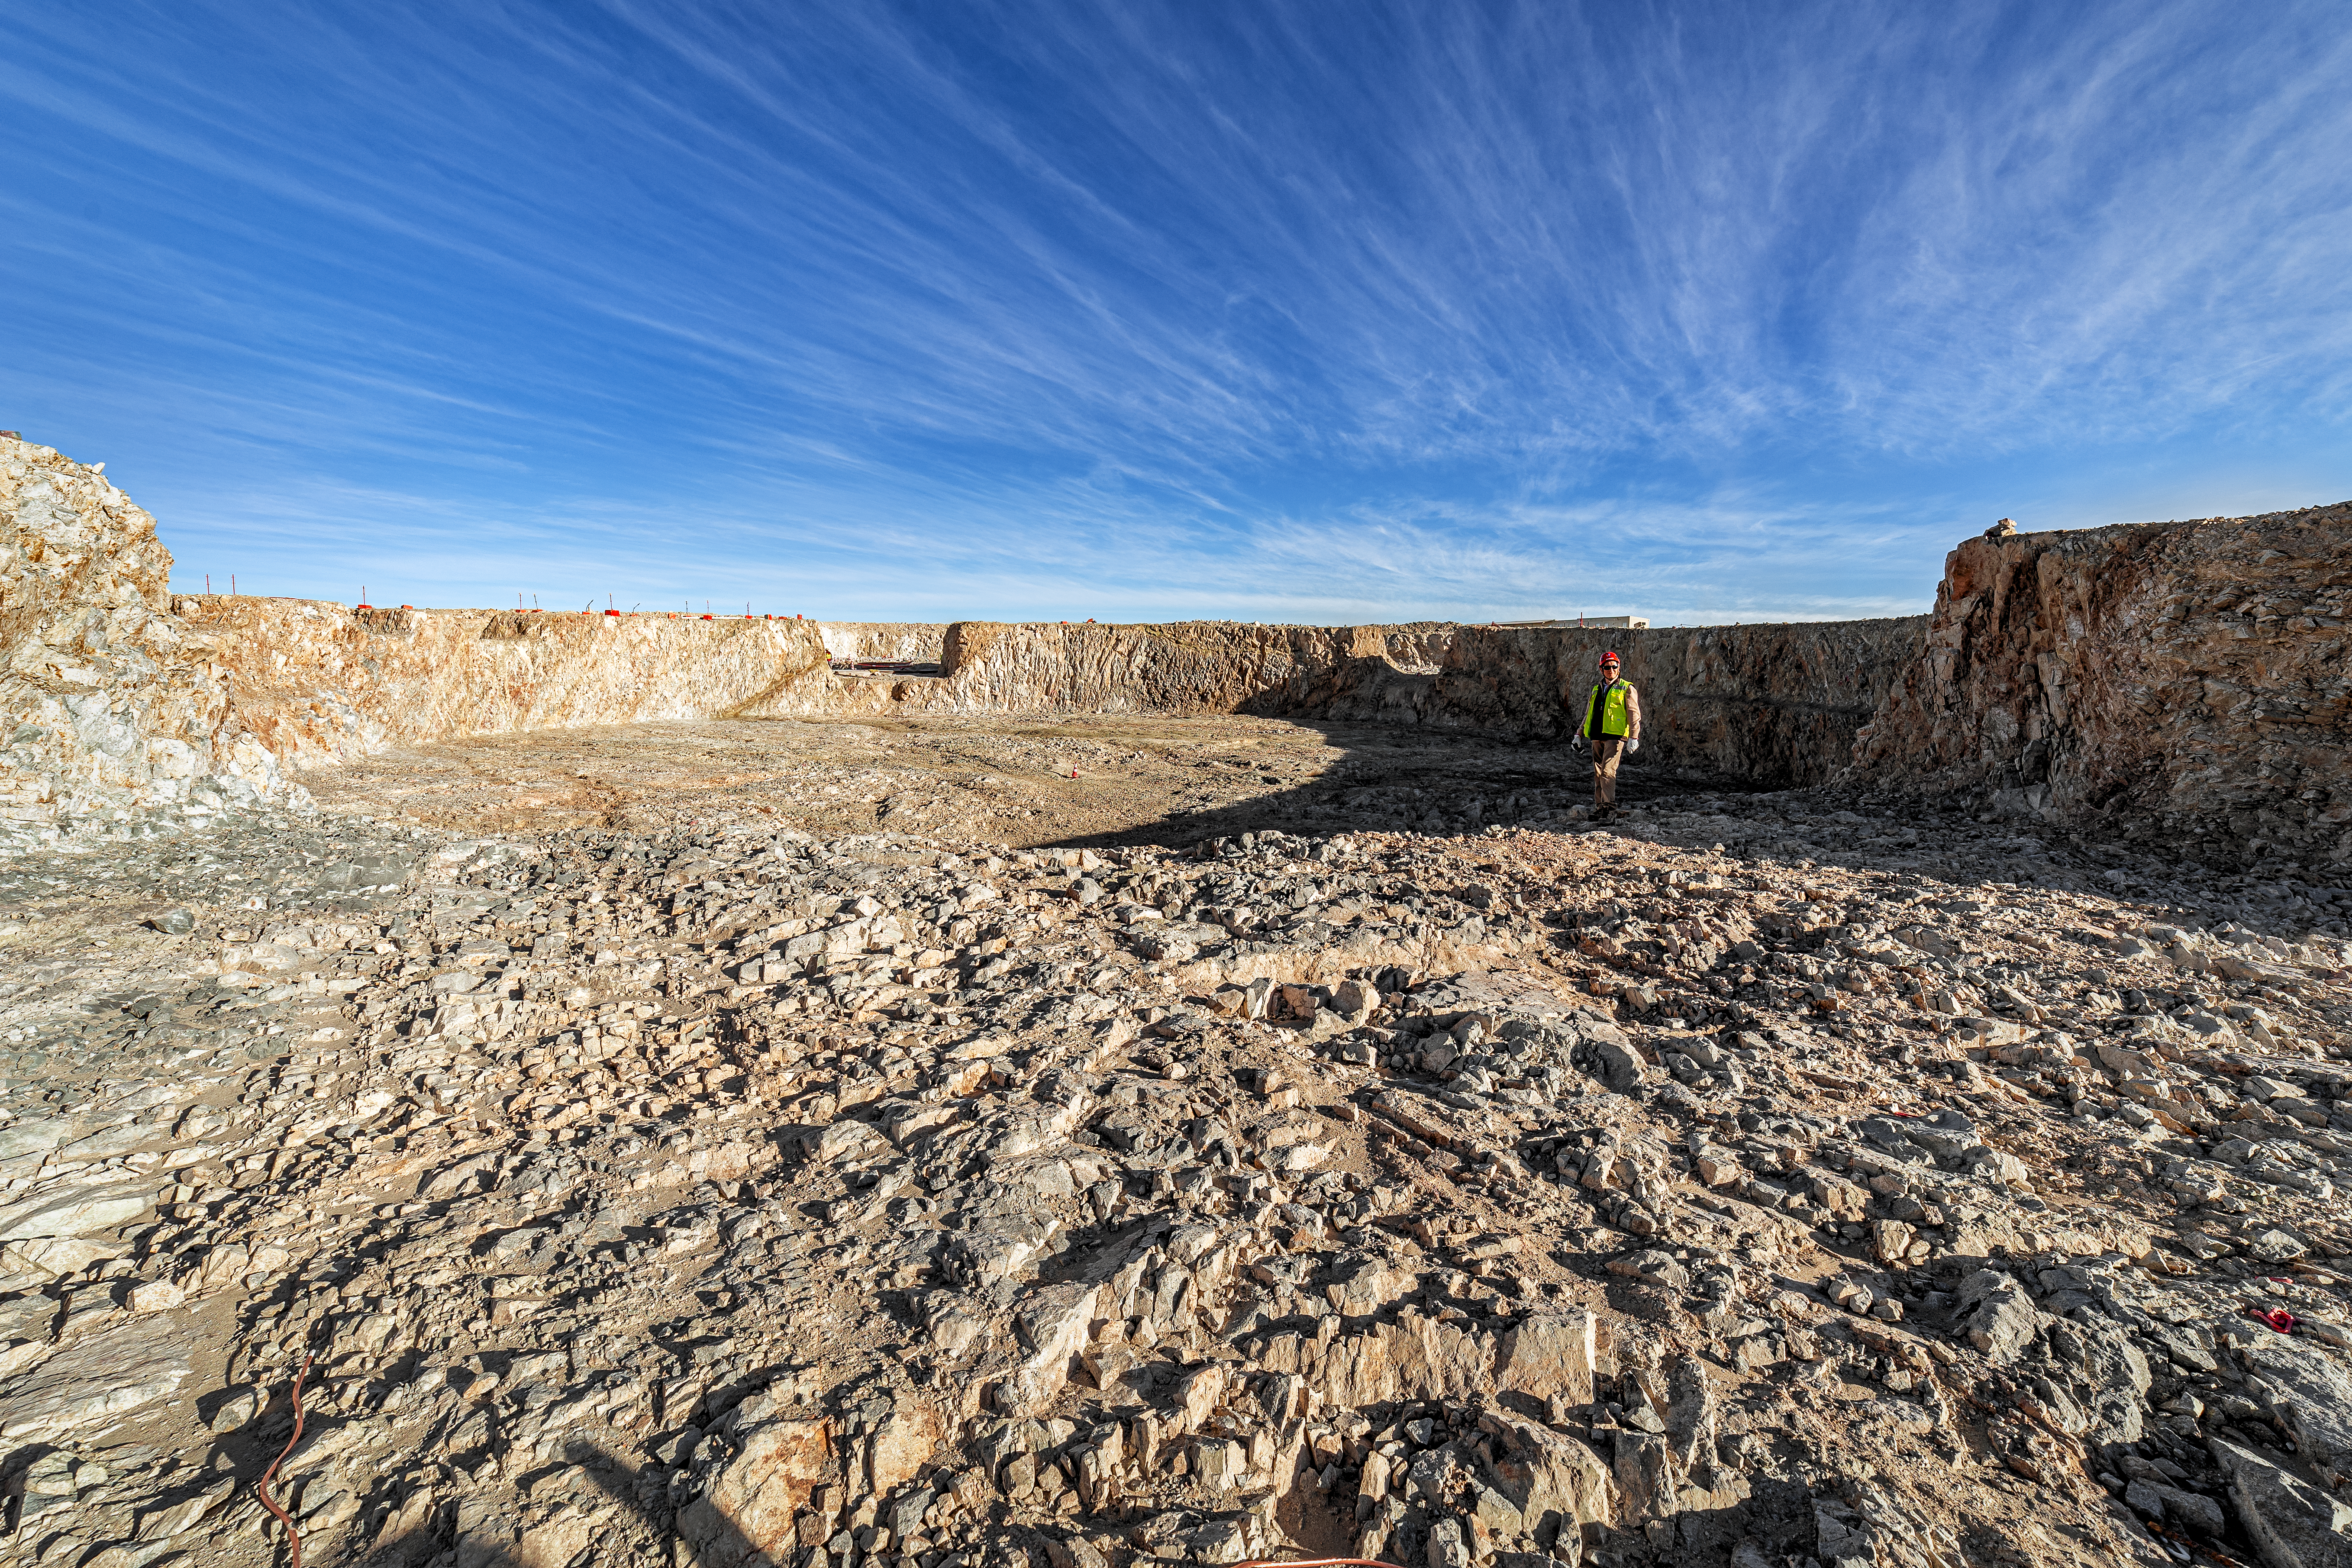

Construction of the ELT in Chile

Construction of the ELT is underway in Cerro Armazones in Chile, 2019. On-site work began in March 2014.

Credit: ESO/P. Horálek